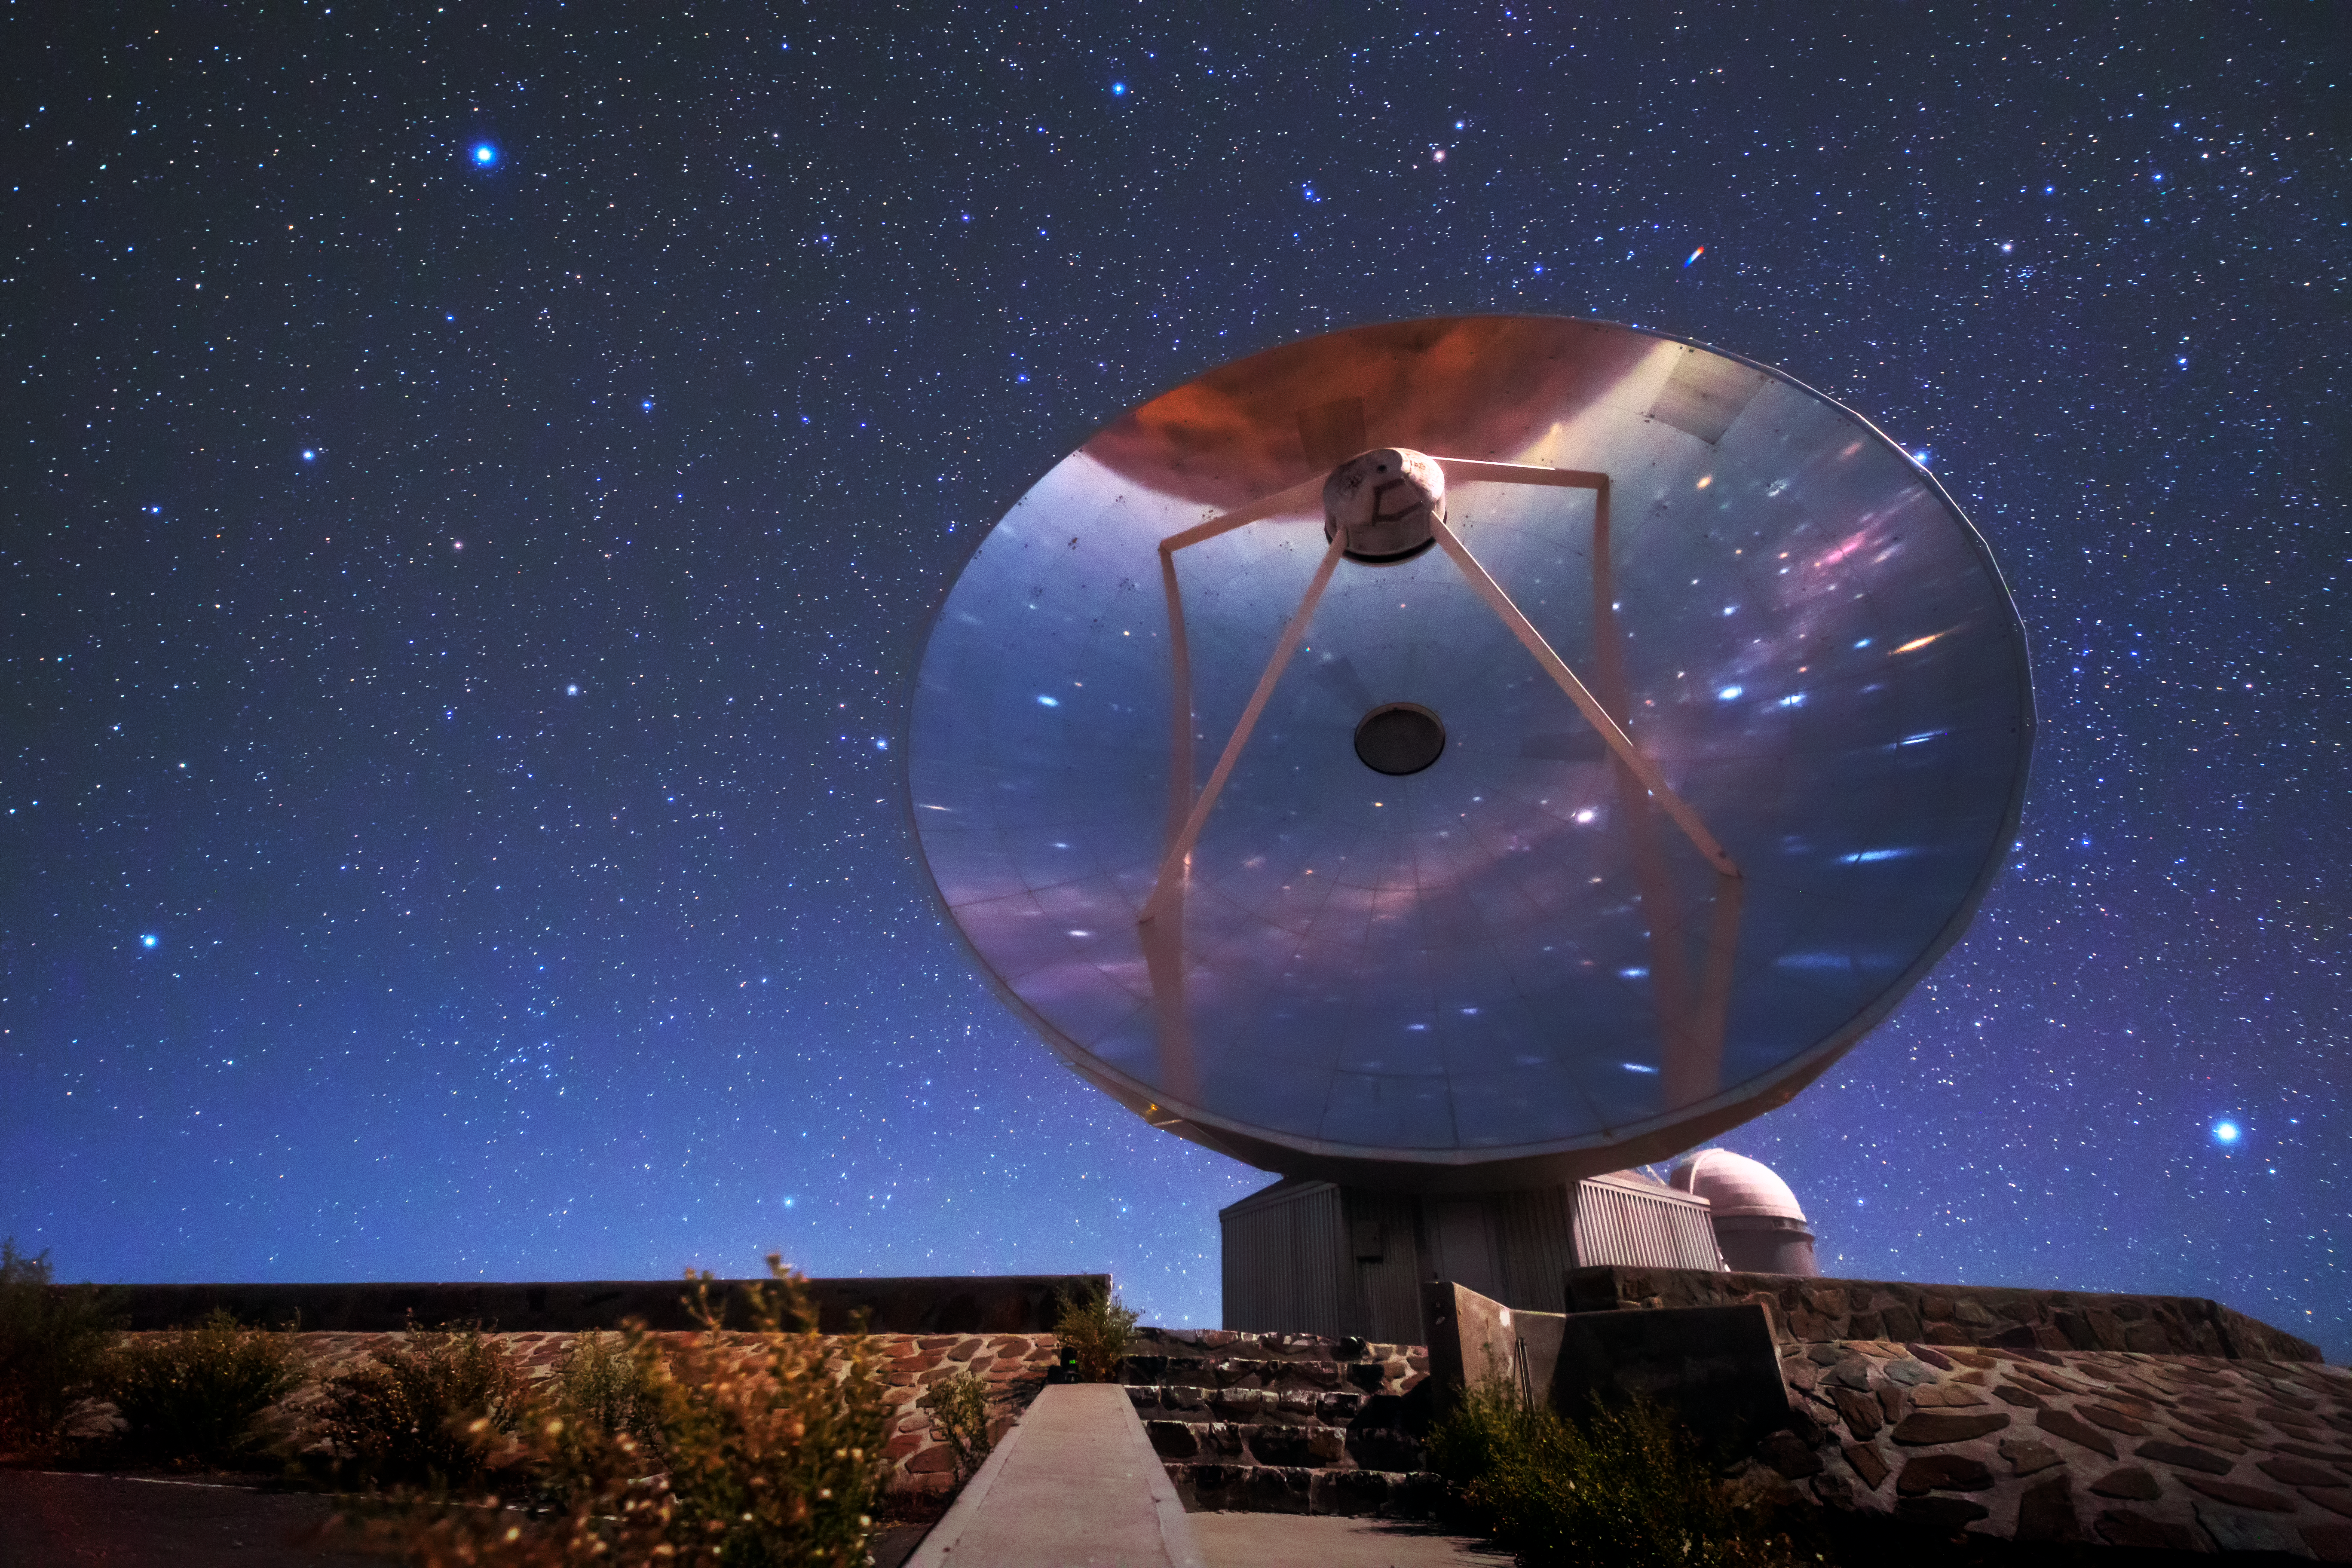

Ce-SEST-ial

The Swedish-ESO Submillimetre Telescope (SEST) reflects starlight from the sky above La Silla, ESO’s original observatory. Though now decommissioned, SEST was the only large sub-millimetre telescope in the southern hemisphere at the time of its first light, and helped pave the way for APEX and ALMA. During its operations, the instrument SIMBA was installed on it, measuring radio waves and allowing astronomers to study celestial objects including planet-forming discs around nearby stars, and distant galaxies of the early Universe. La Silla, which hosts several national telescopes, was inaugurated in 1969, and celebrates its 50th anniversary this year. It is situated at an altitude of 2400 metres in the outskirts of the Chilean Atacama Desert, where it enjoys more than 300 clear nights per year. It remains scientifically relevant among newer observatories; over 300 refereed publications per year are attributable to La Silla’s work, making it one of the most productive observatories in the world.

Credit: Sangku Kim/ESO